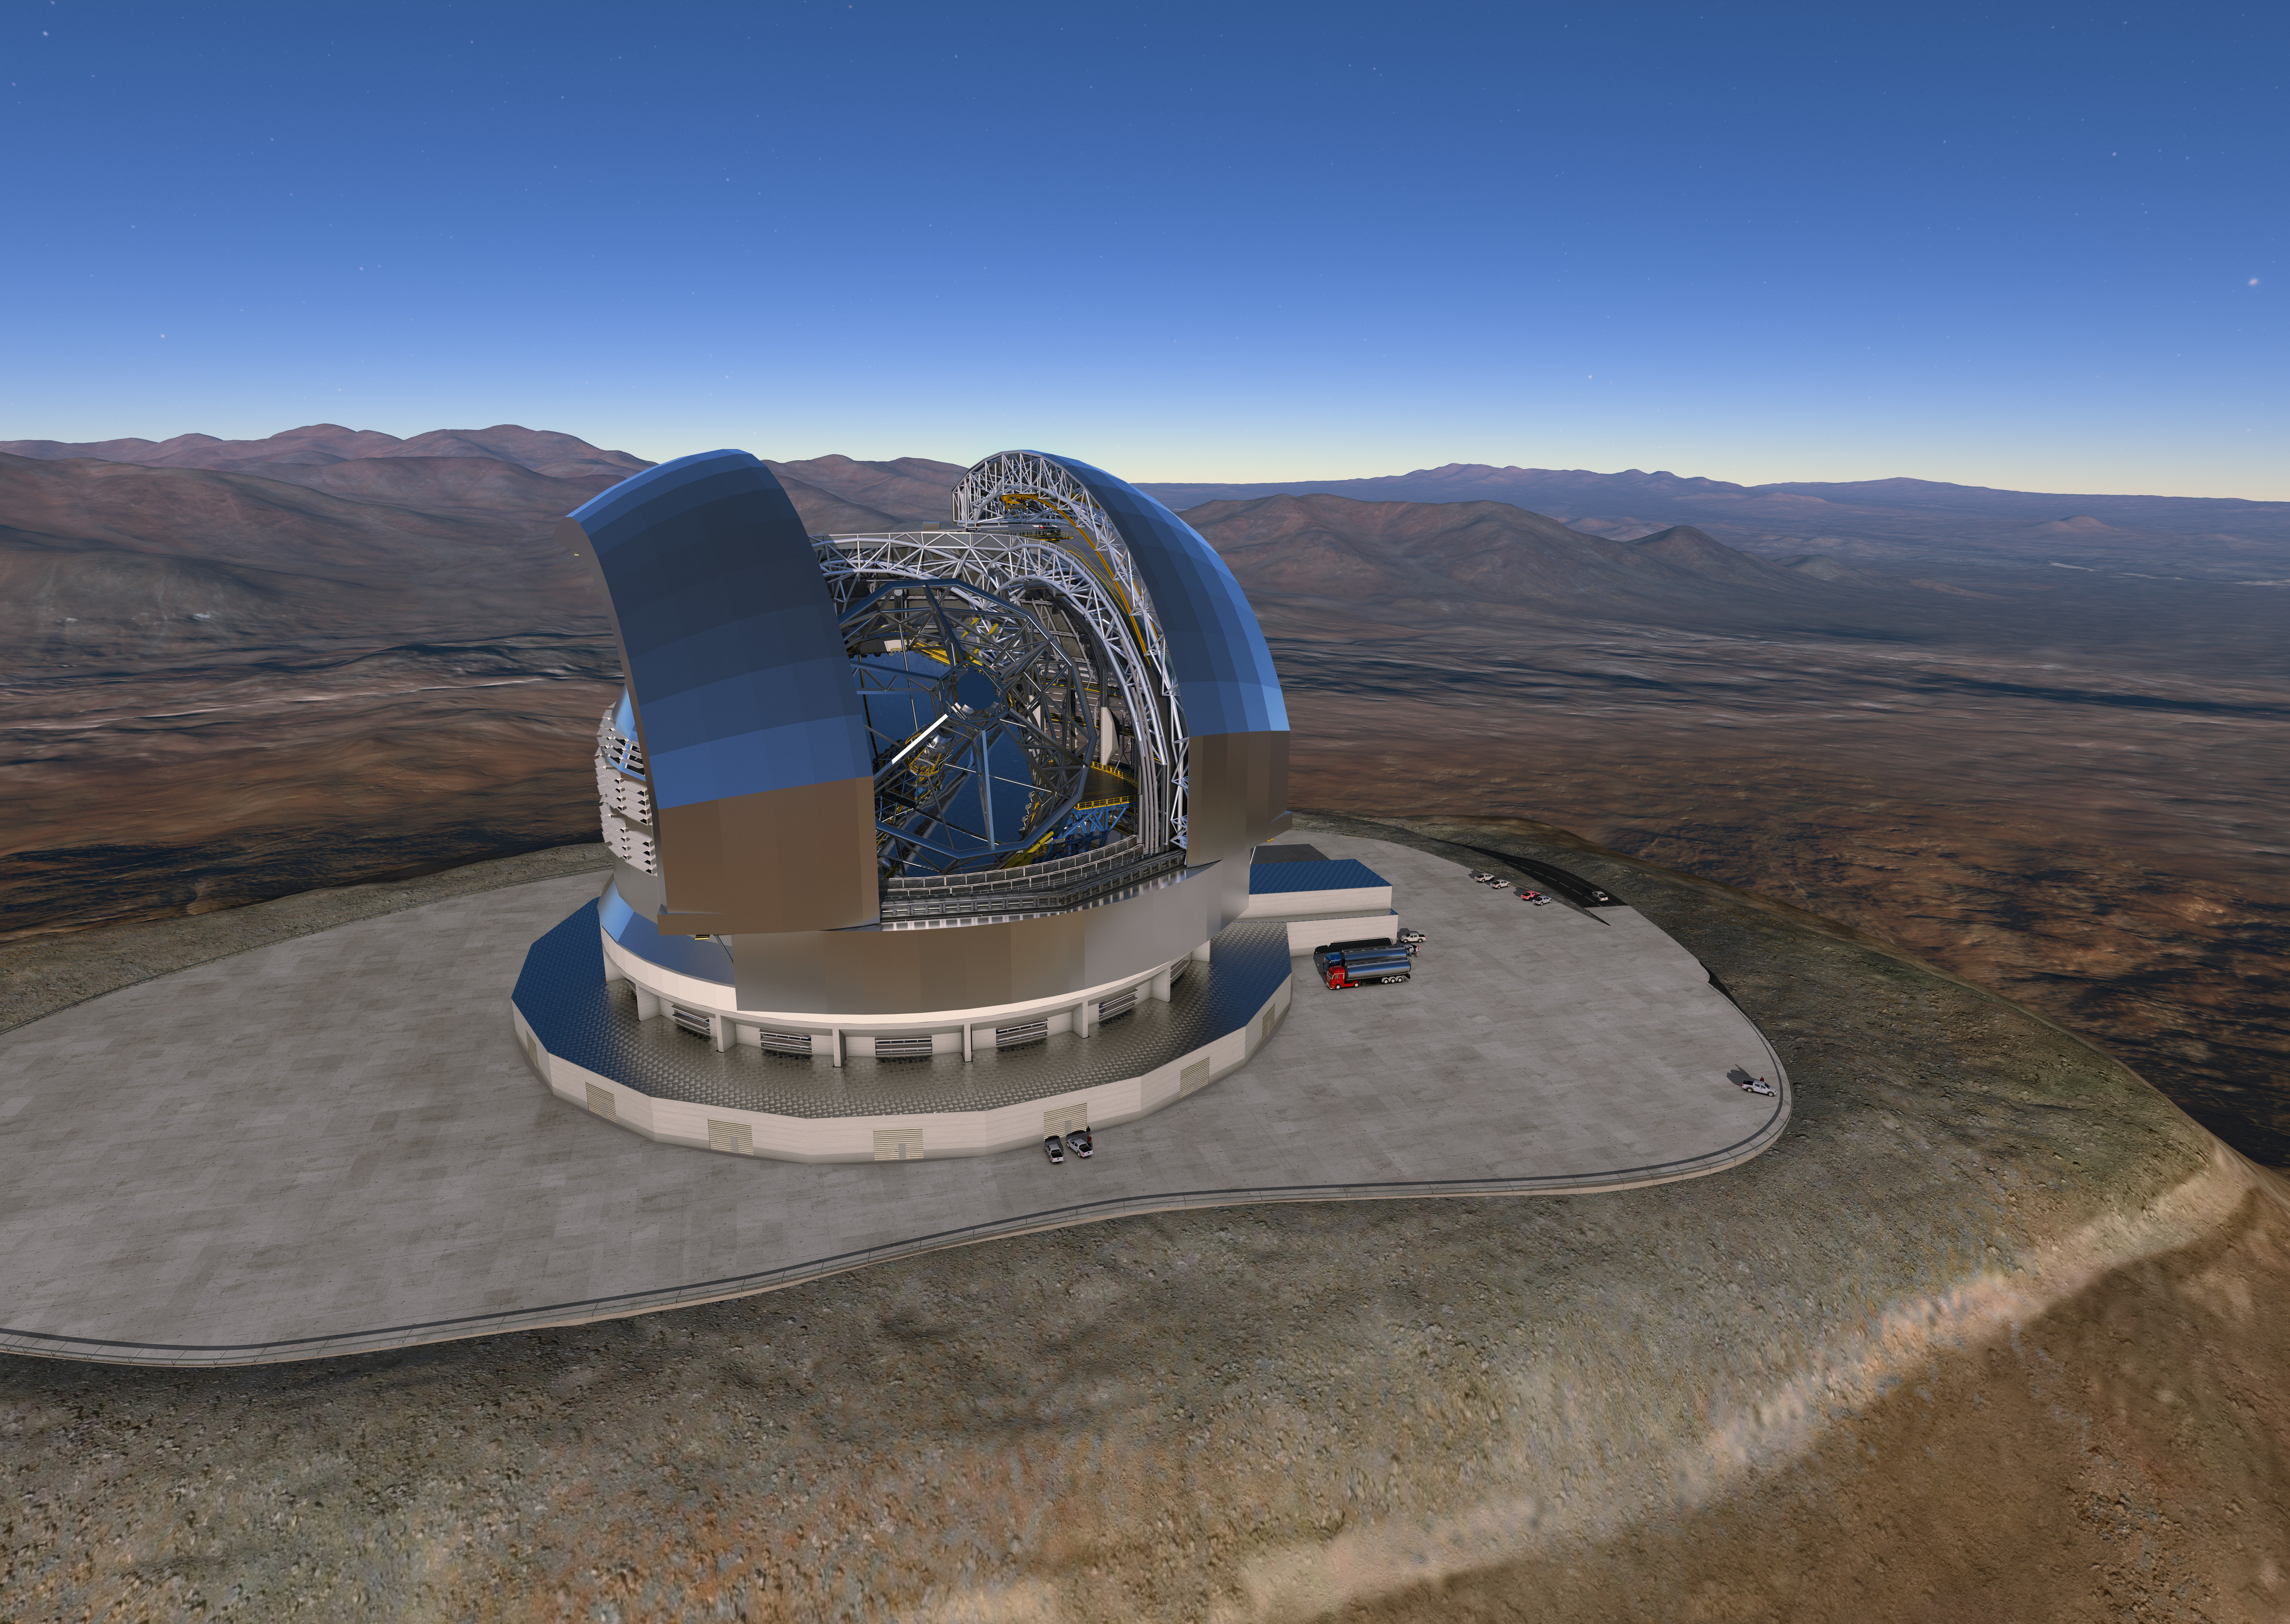

Size of the ELT

The Cerro Armazones mountain in the Chilean desert, near ESO's Paranal Observatory, will be the site for the European Extremely Large Telescope (ELT), which, with its 39-metre diameter mirror, will be the world’s biggest eye on the sky. Here, an artist's rendering shows a view of how the telescope will look on the mountain when it is complete. Some vehicles are shown below to further demonstrate how extremely large this telescope really will be.

Credit: ESO/L. Calçada